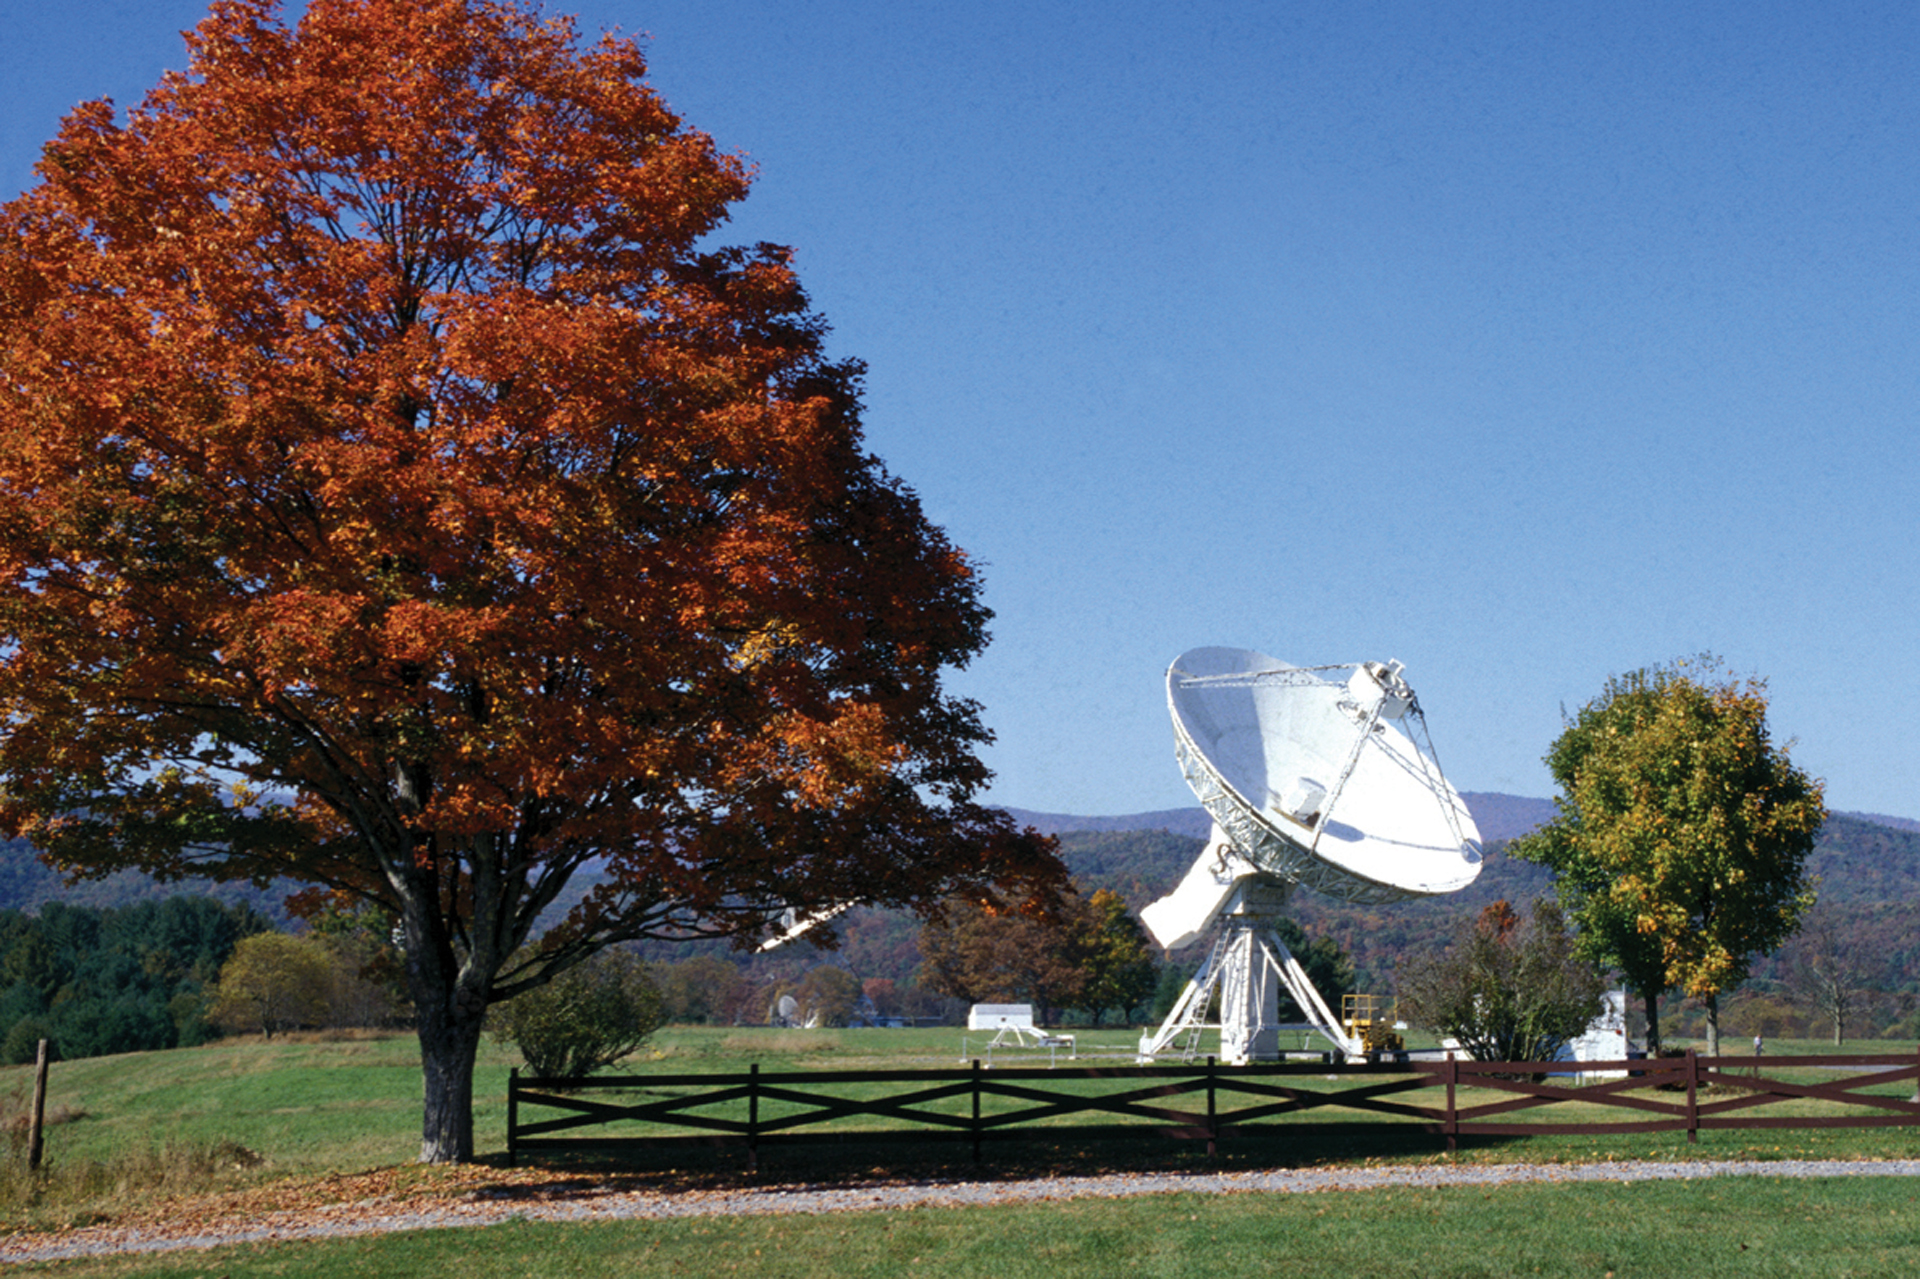

The 45-foot on an Autumn day

After 15 years working as the fourth remote member of the Green Bank Interferometer (GBI), the 45-foot claimed a permanent home at the Observatory. In this photo, the 45-foot was engaged in solar observations, watching the Sun all day to provide up-to-the-minute information about sudden changes in its output.

Credit: NRAO/AUI/NSF